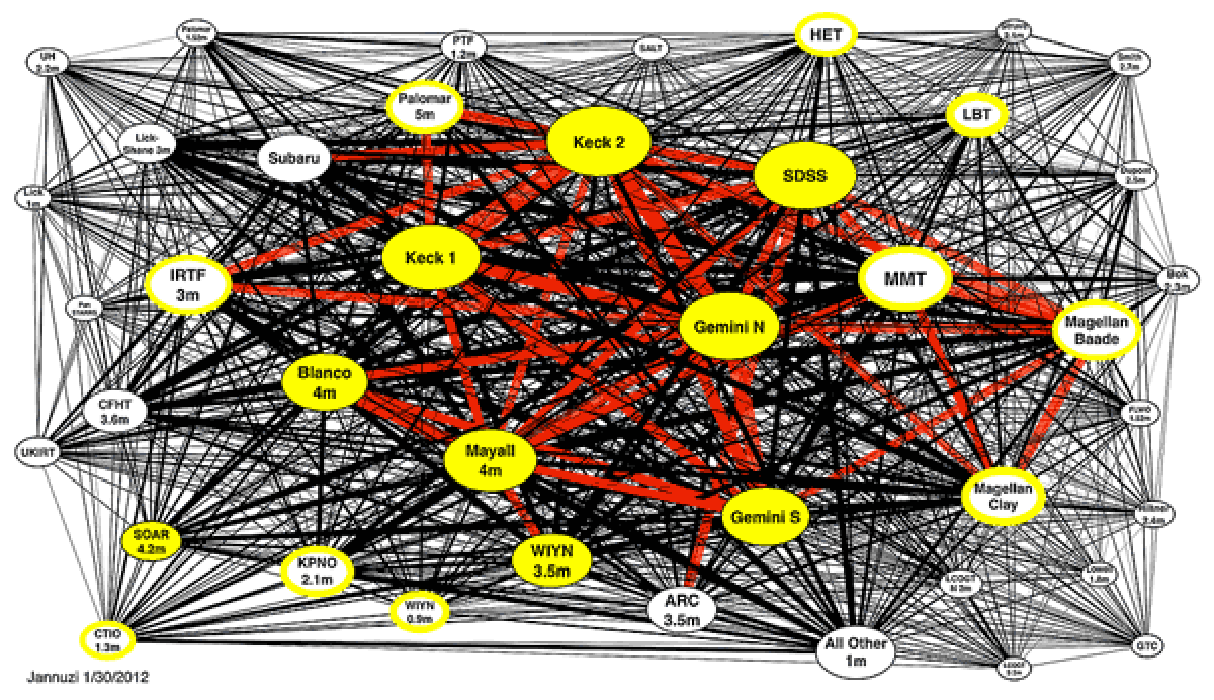

Initial Summary of the Ground-based O/IR System Roadmap Committee’s Survey of the Community Now Available

The image above is from the Ground-based System Roadmap Committee’s summary of the results from their November 2011 survey of the community’s use of the U.S. System of O/IR facilities. Shown are the US telescopes used by more than 3% of the approximate 1000 U.S. based survey respondents. The size of each ellipse represents the number of users, while the thickness of the lines between telescopes is proportional to the number of common users. Further details about this figure and the entire survey may be found on the System Roadmap Committee page.

Credit: NOIRLab